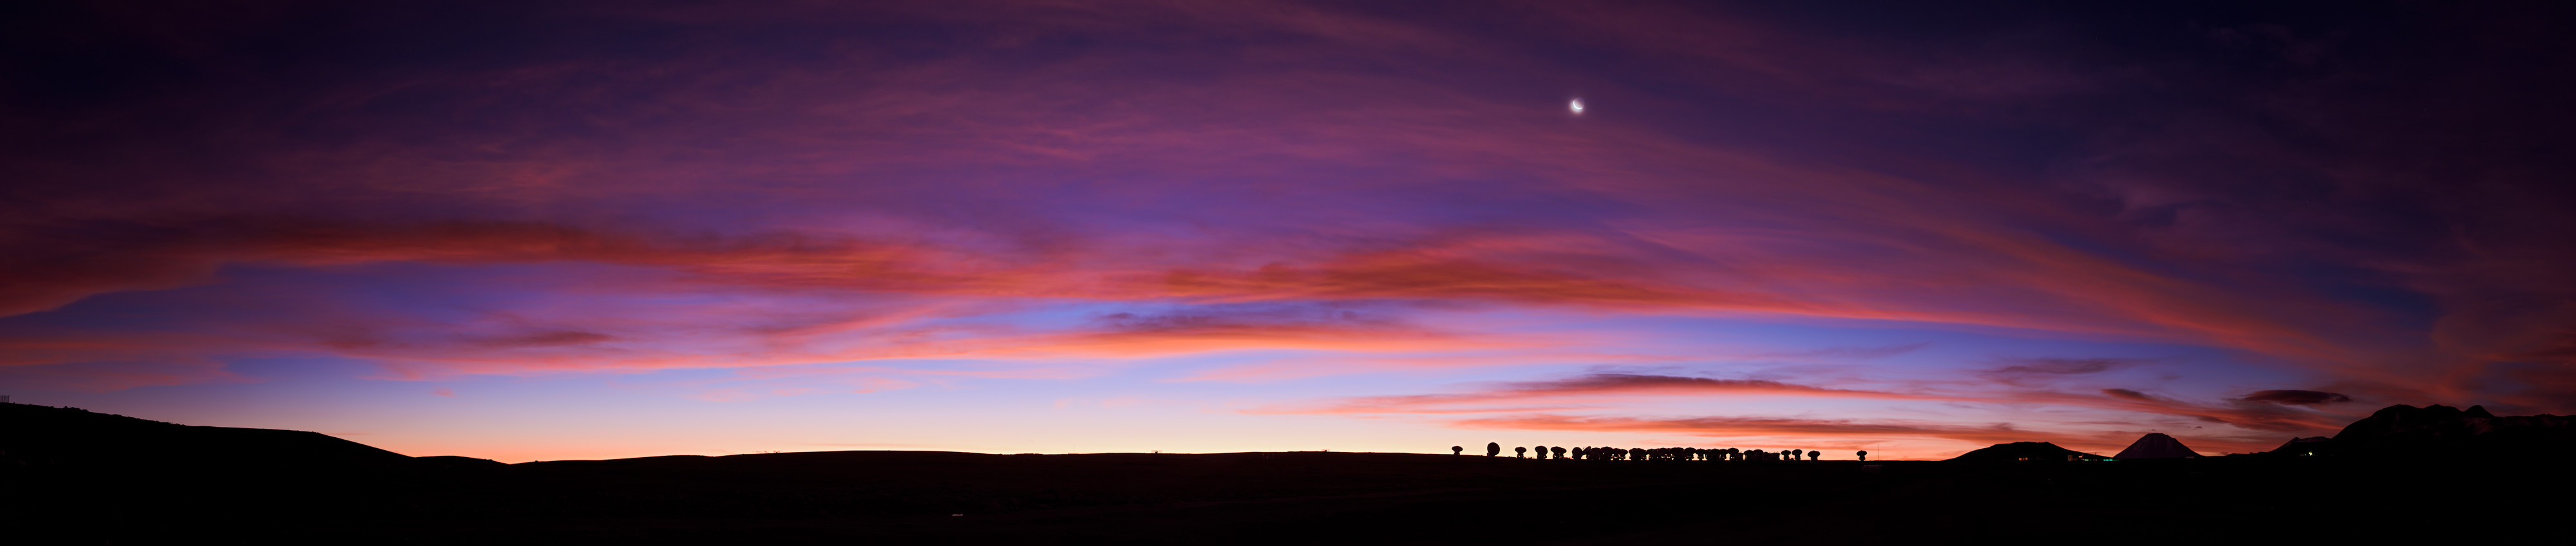

Watercolour Sky

This panorama shows a stunning wash of colour sweeping across the evening sky above the Chajnantor Plateau in northern Chile. Together, the bright Moon and crimson clouds look down upon the 66 antennas of the Atacama Large Millimeter/submillimeter Array (ALMA). The antennas work to study light from some of the coldest objects in the Universe, such as vast clouds in interstellar space or the first stars and galaxies that emerged from the so-called “dark ages” of the Universe many billions of years ago. The light produced by these stars and galaxies has been travelling through space ever since, but the expansion of the Universe has stretched it so that it is now observable at millimetre and submillimetre wavelengths.

Credit: ESO/B. Tafreshi (twanight.org)